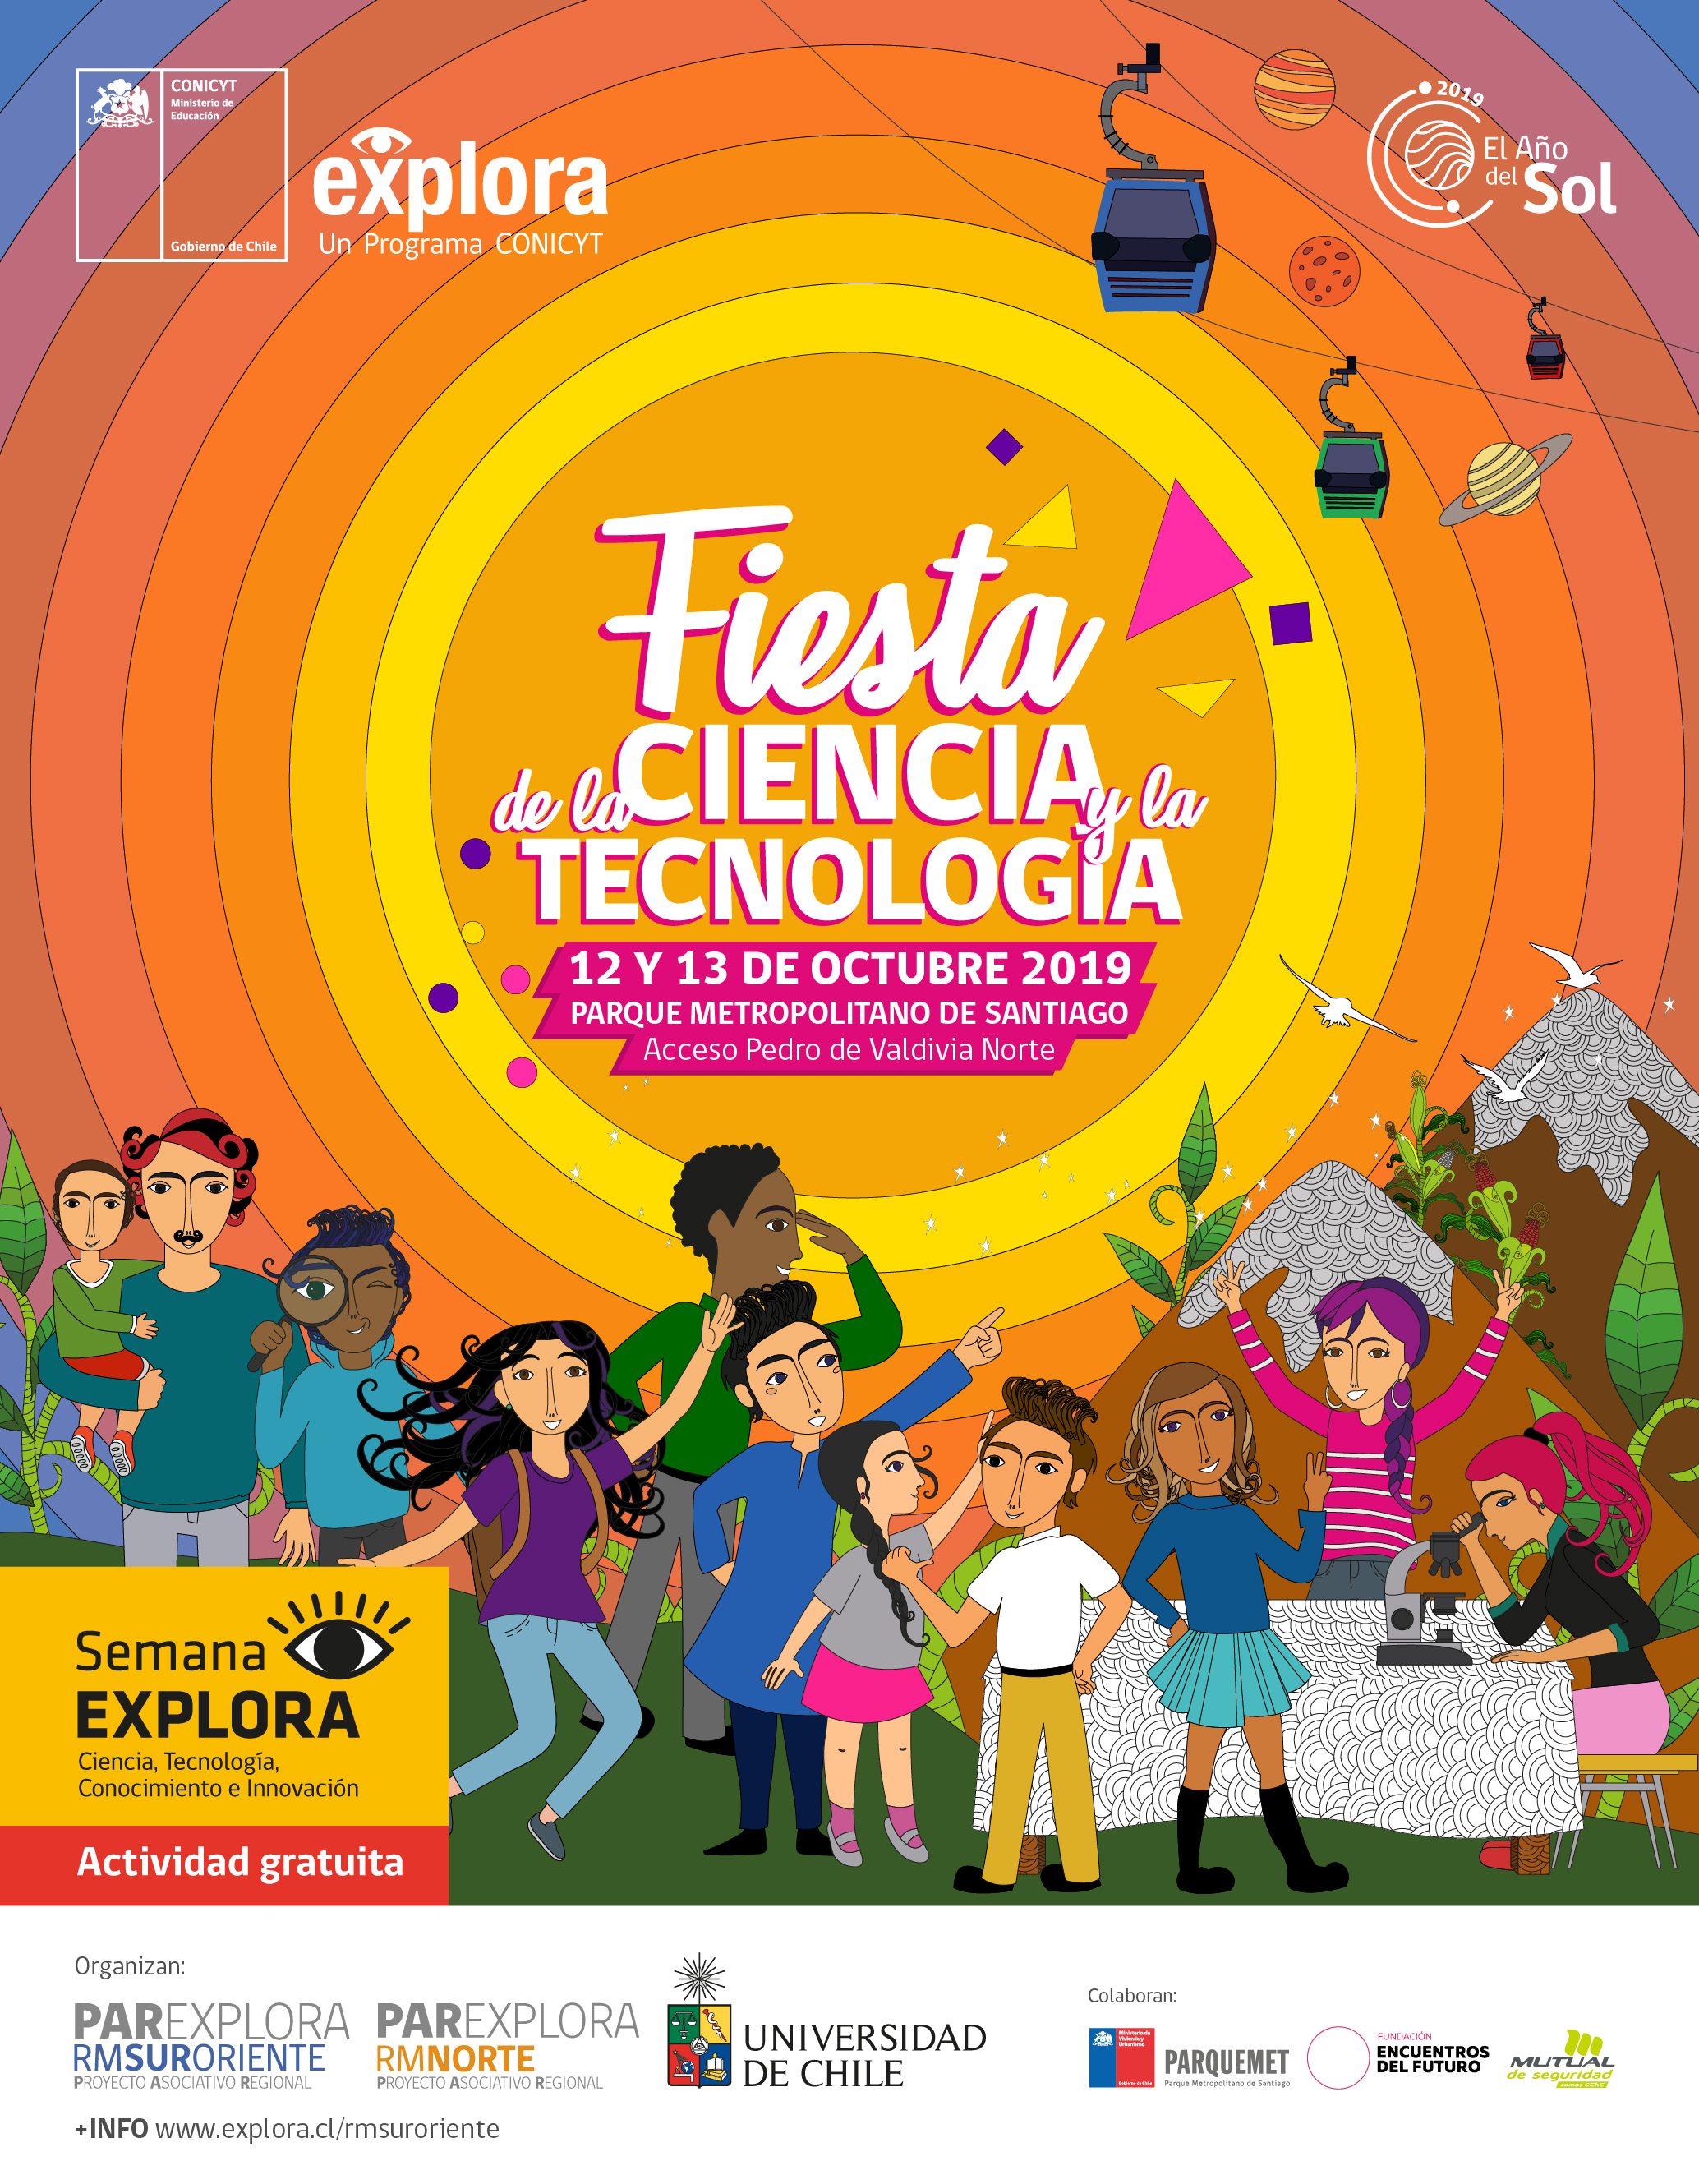

XIII Fiesta de la ciencia y la tecnología

XIII Fiesta de la ciencia y la tecnología.

Credit: Explora CONICYT